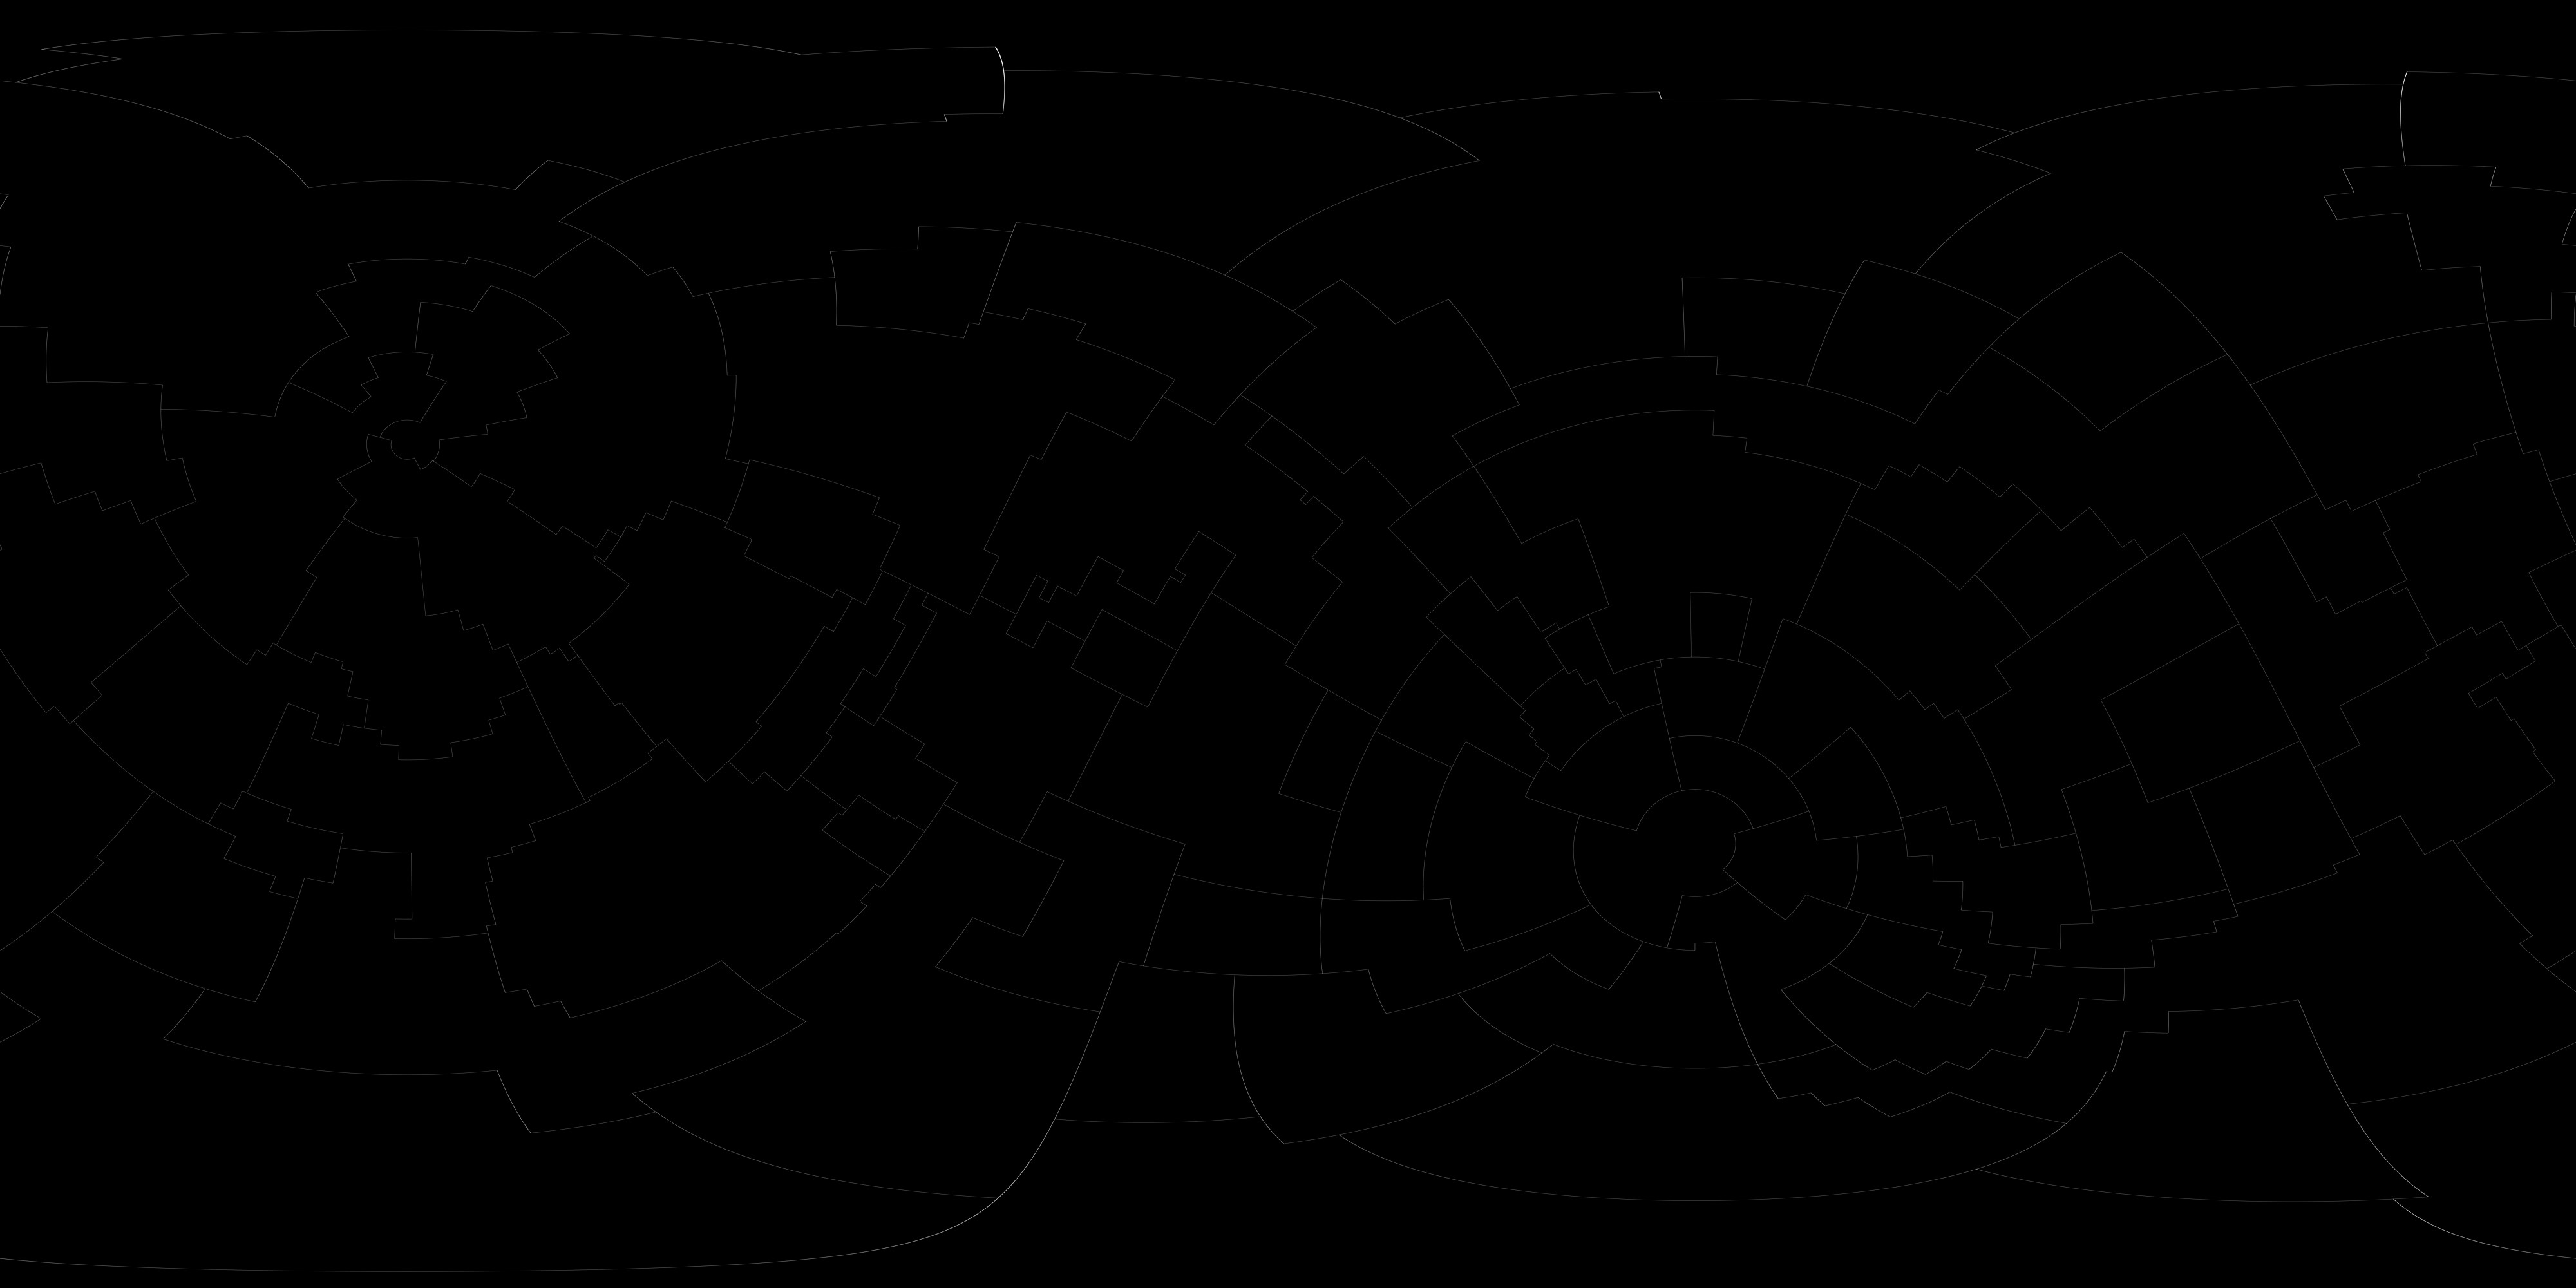

Constellation Boundaries

Constellation boundaries based on those developed for the IAU by Alan MacRobert, Roger Sinnott and Rick Fienberg of Sky and Telescope magazine and adjusted by Mahdi Zamani of NSF's NOIRLab.

Credit: NASA/Goddard Space Flight Center Scientific Visualization Studio, S&T